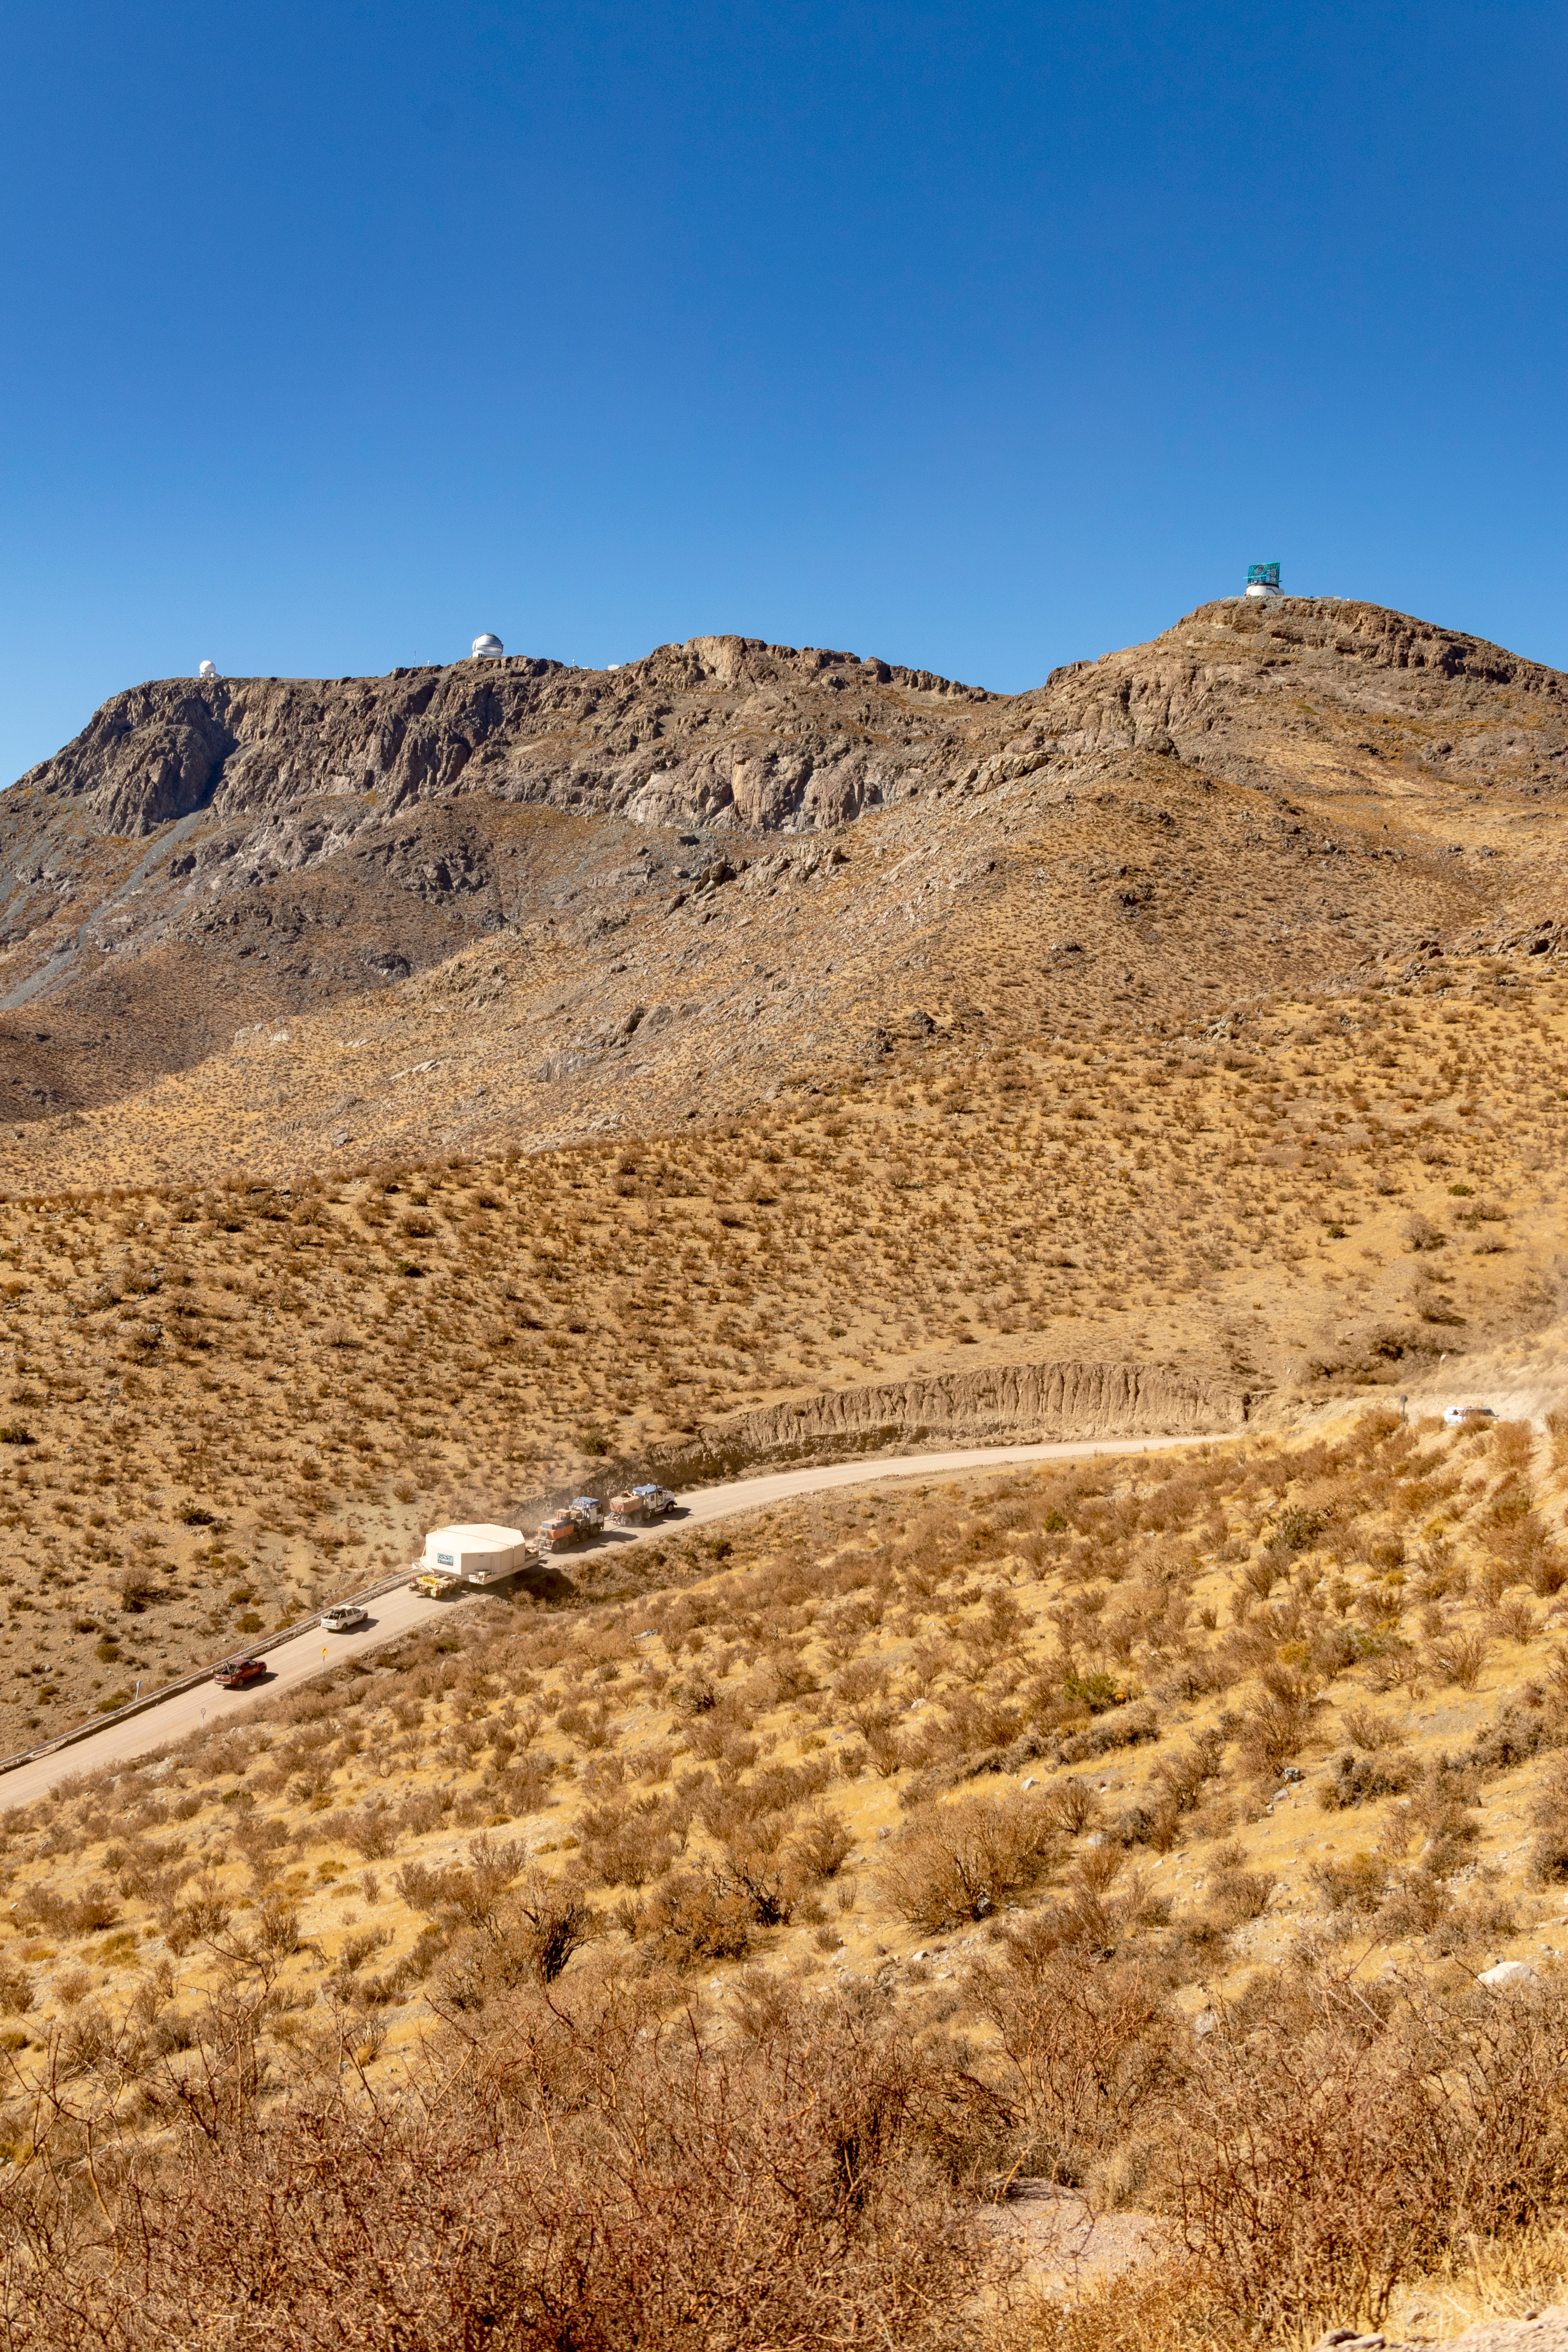

M1M3 Transported to the Summit

The LSST Primary/Tertiary Mirror (M1M3) arrived in the port of Coquimbo on May 7, and was transported to the LSST summit facility building over the next several days. It arrived on the summit on May 11, 2019.

Credit: Rubin Observatory/NSF/AURA